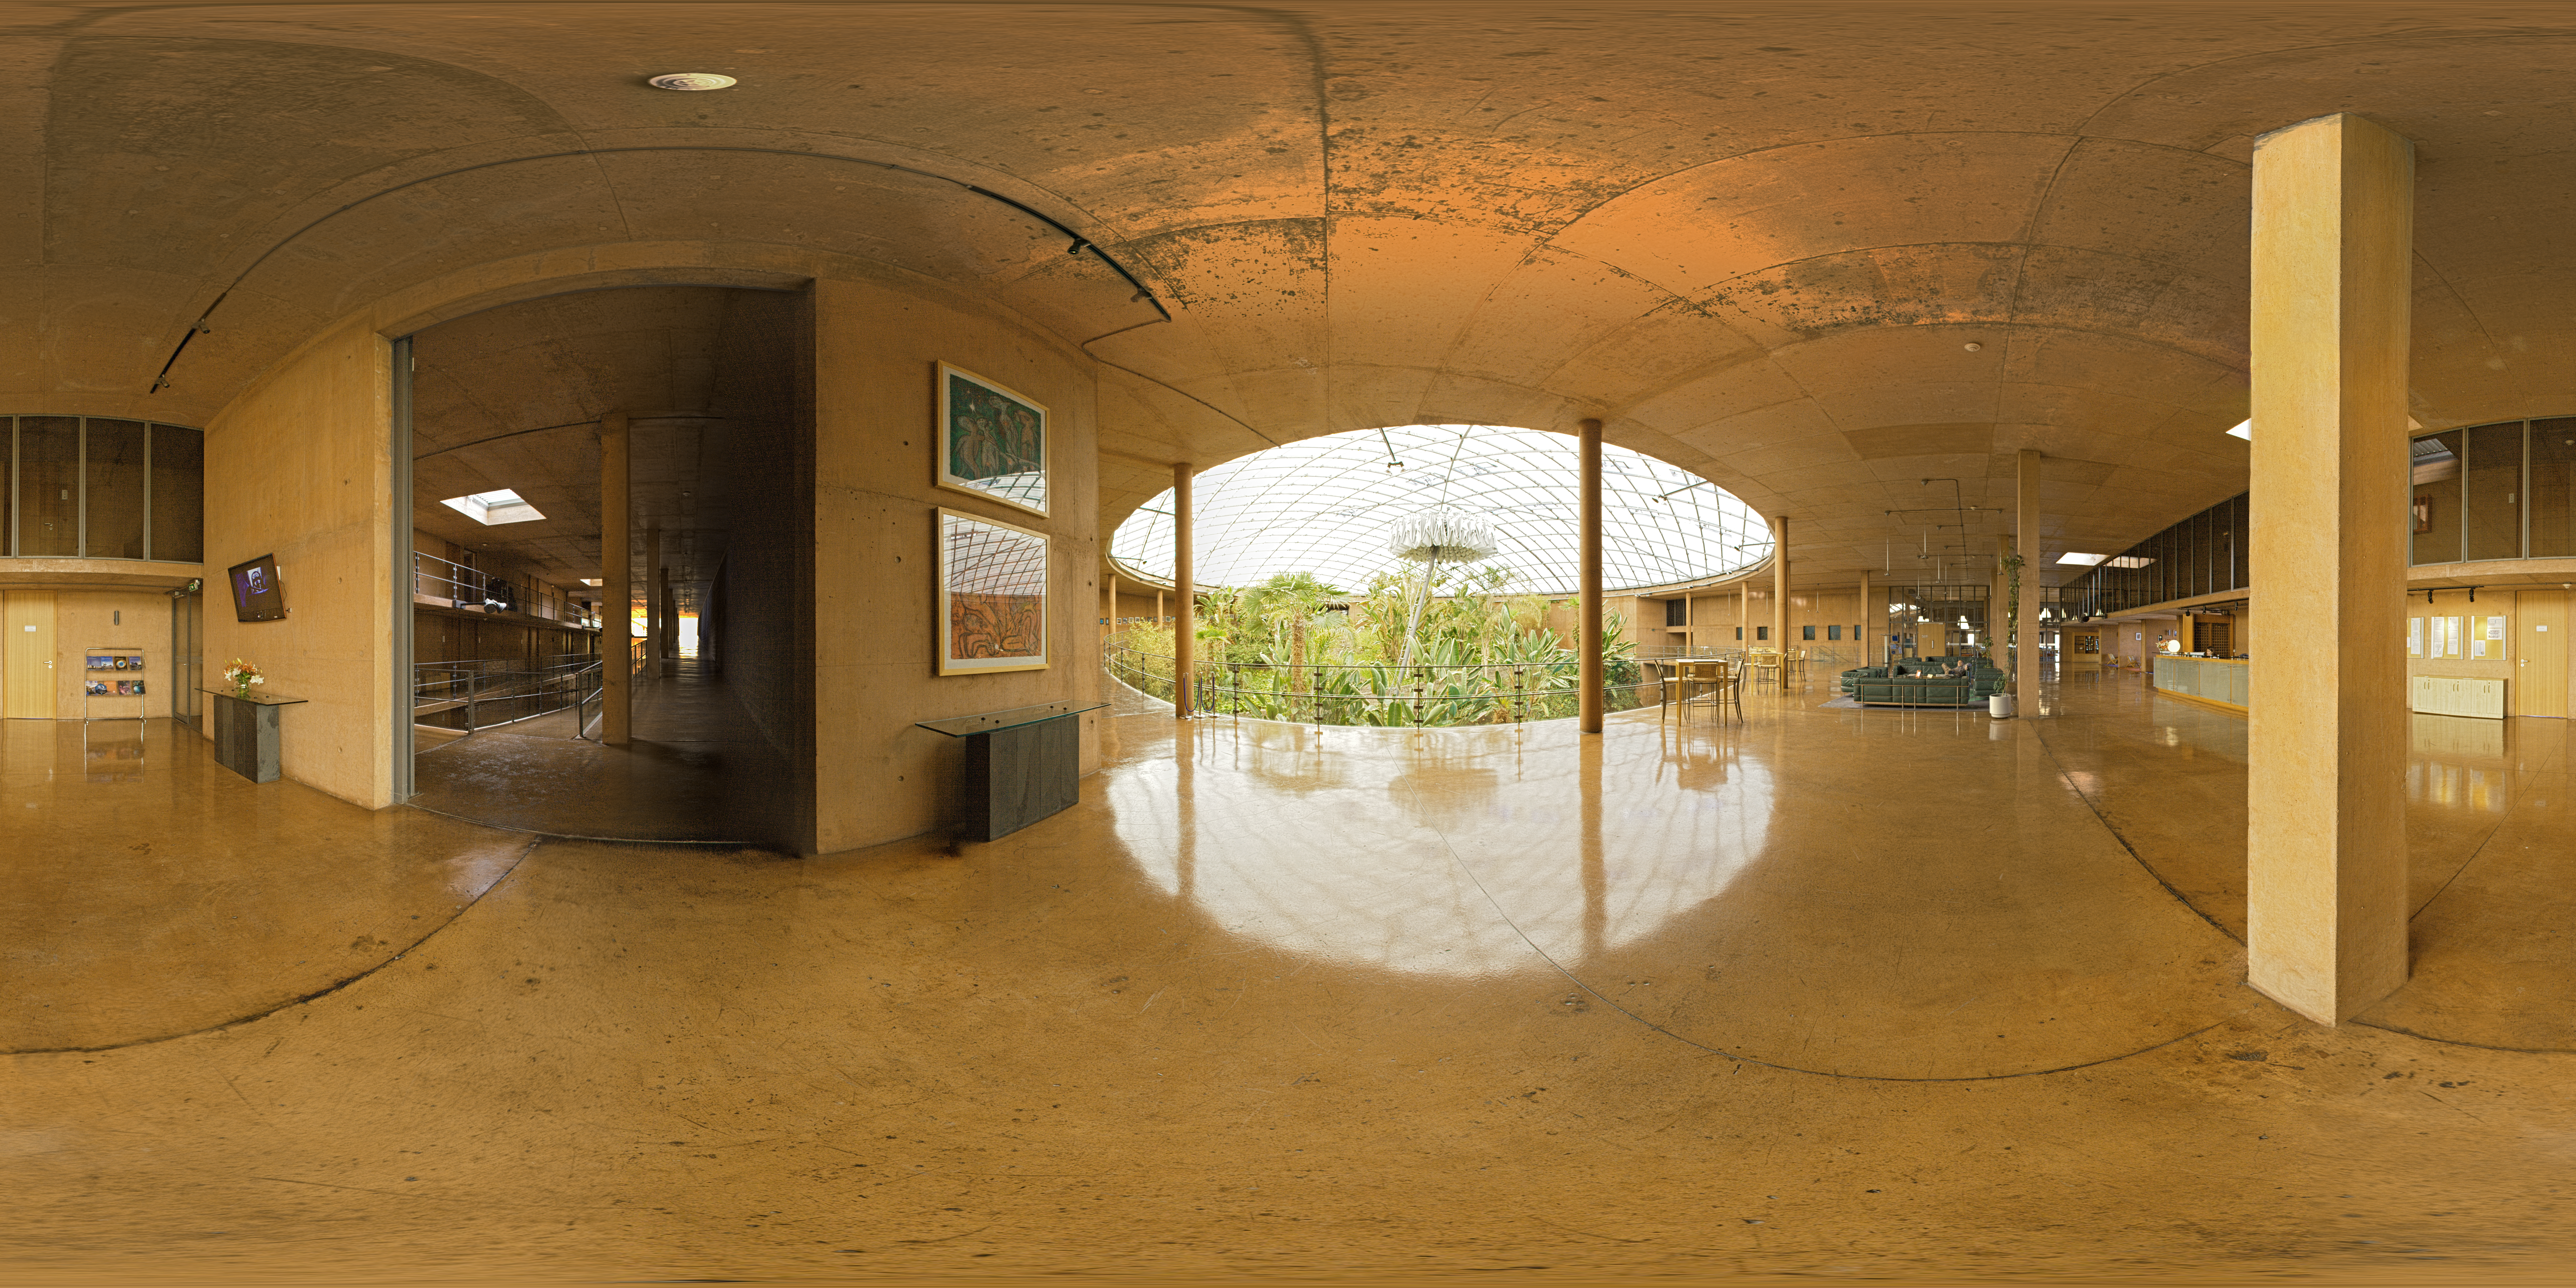

Panorama at La Residencia's reception

360 degree panorama taken inside the reception of La Residencia, at Paranal Observatory. After this point, astronomers and visitors can relax after the long trip to Paranal.

Credit: ESO